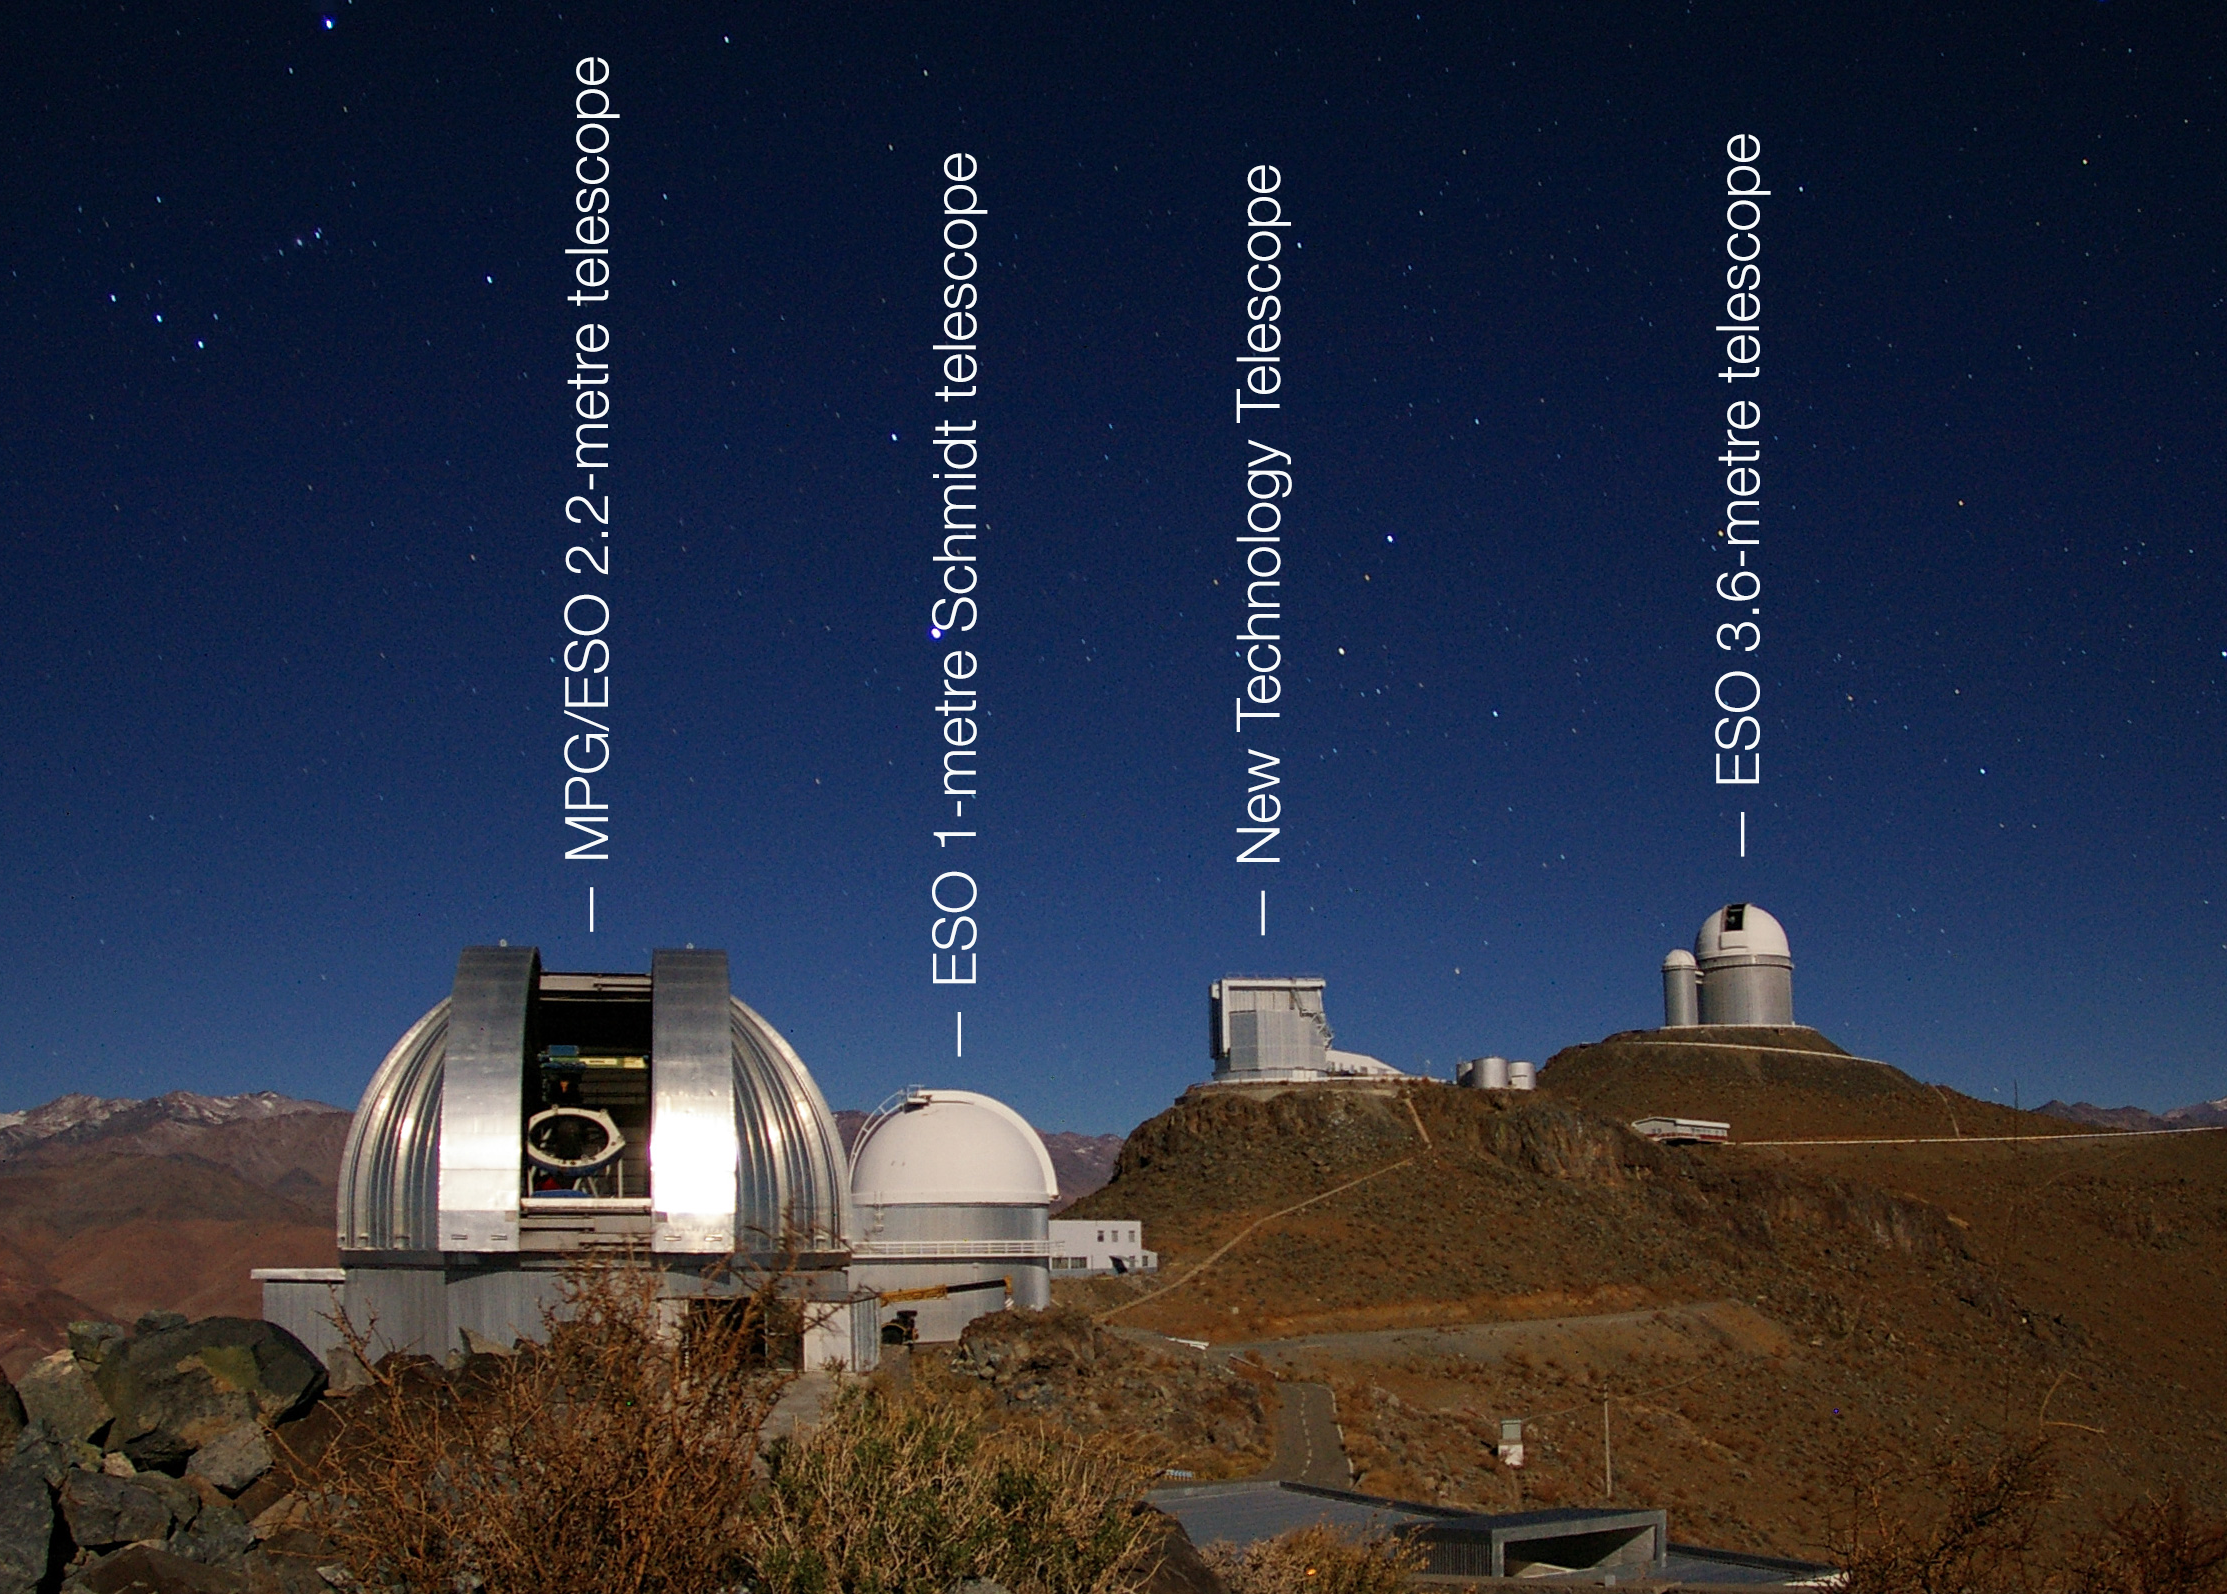

La Silla Observatory (labelled)

This image shows four of the telescopes at La Silla Observatory. Although many of the telescopes at La Silla have been decommissioned over the years, all telescopes in this image are still in use. As the night sky begins to reveal stars, the telescope domes are opened to commence long hours of observation.

Credit: ESO/M. Tewes